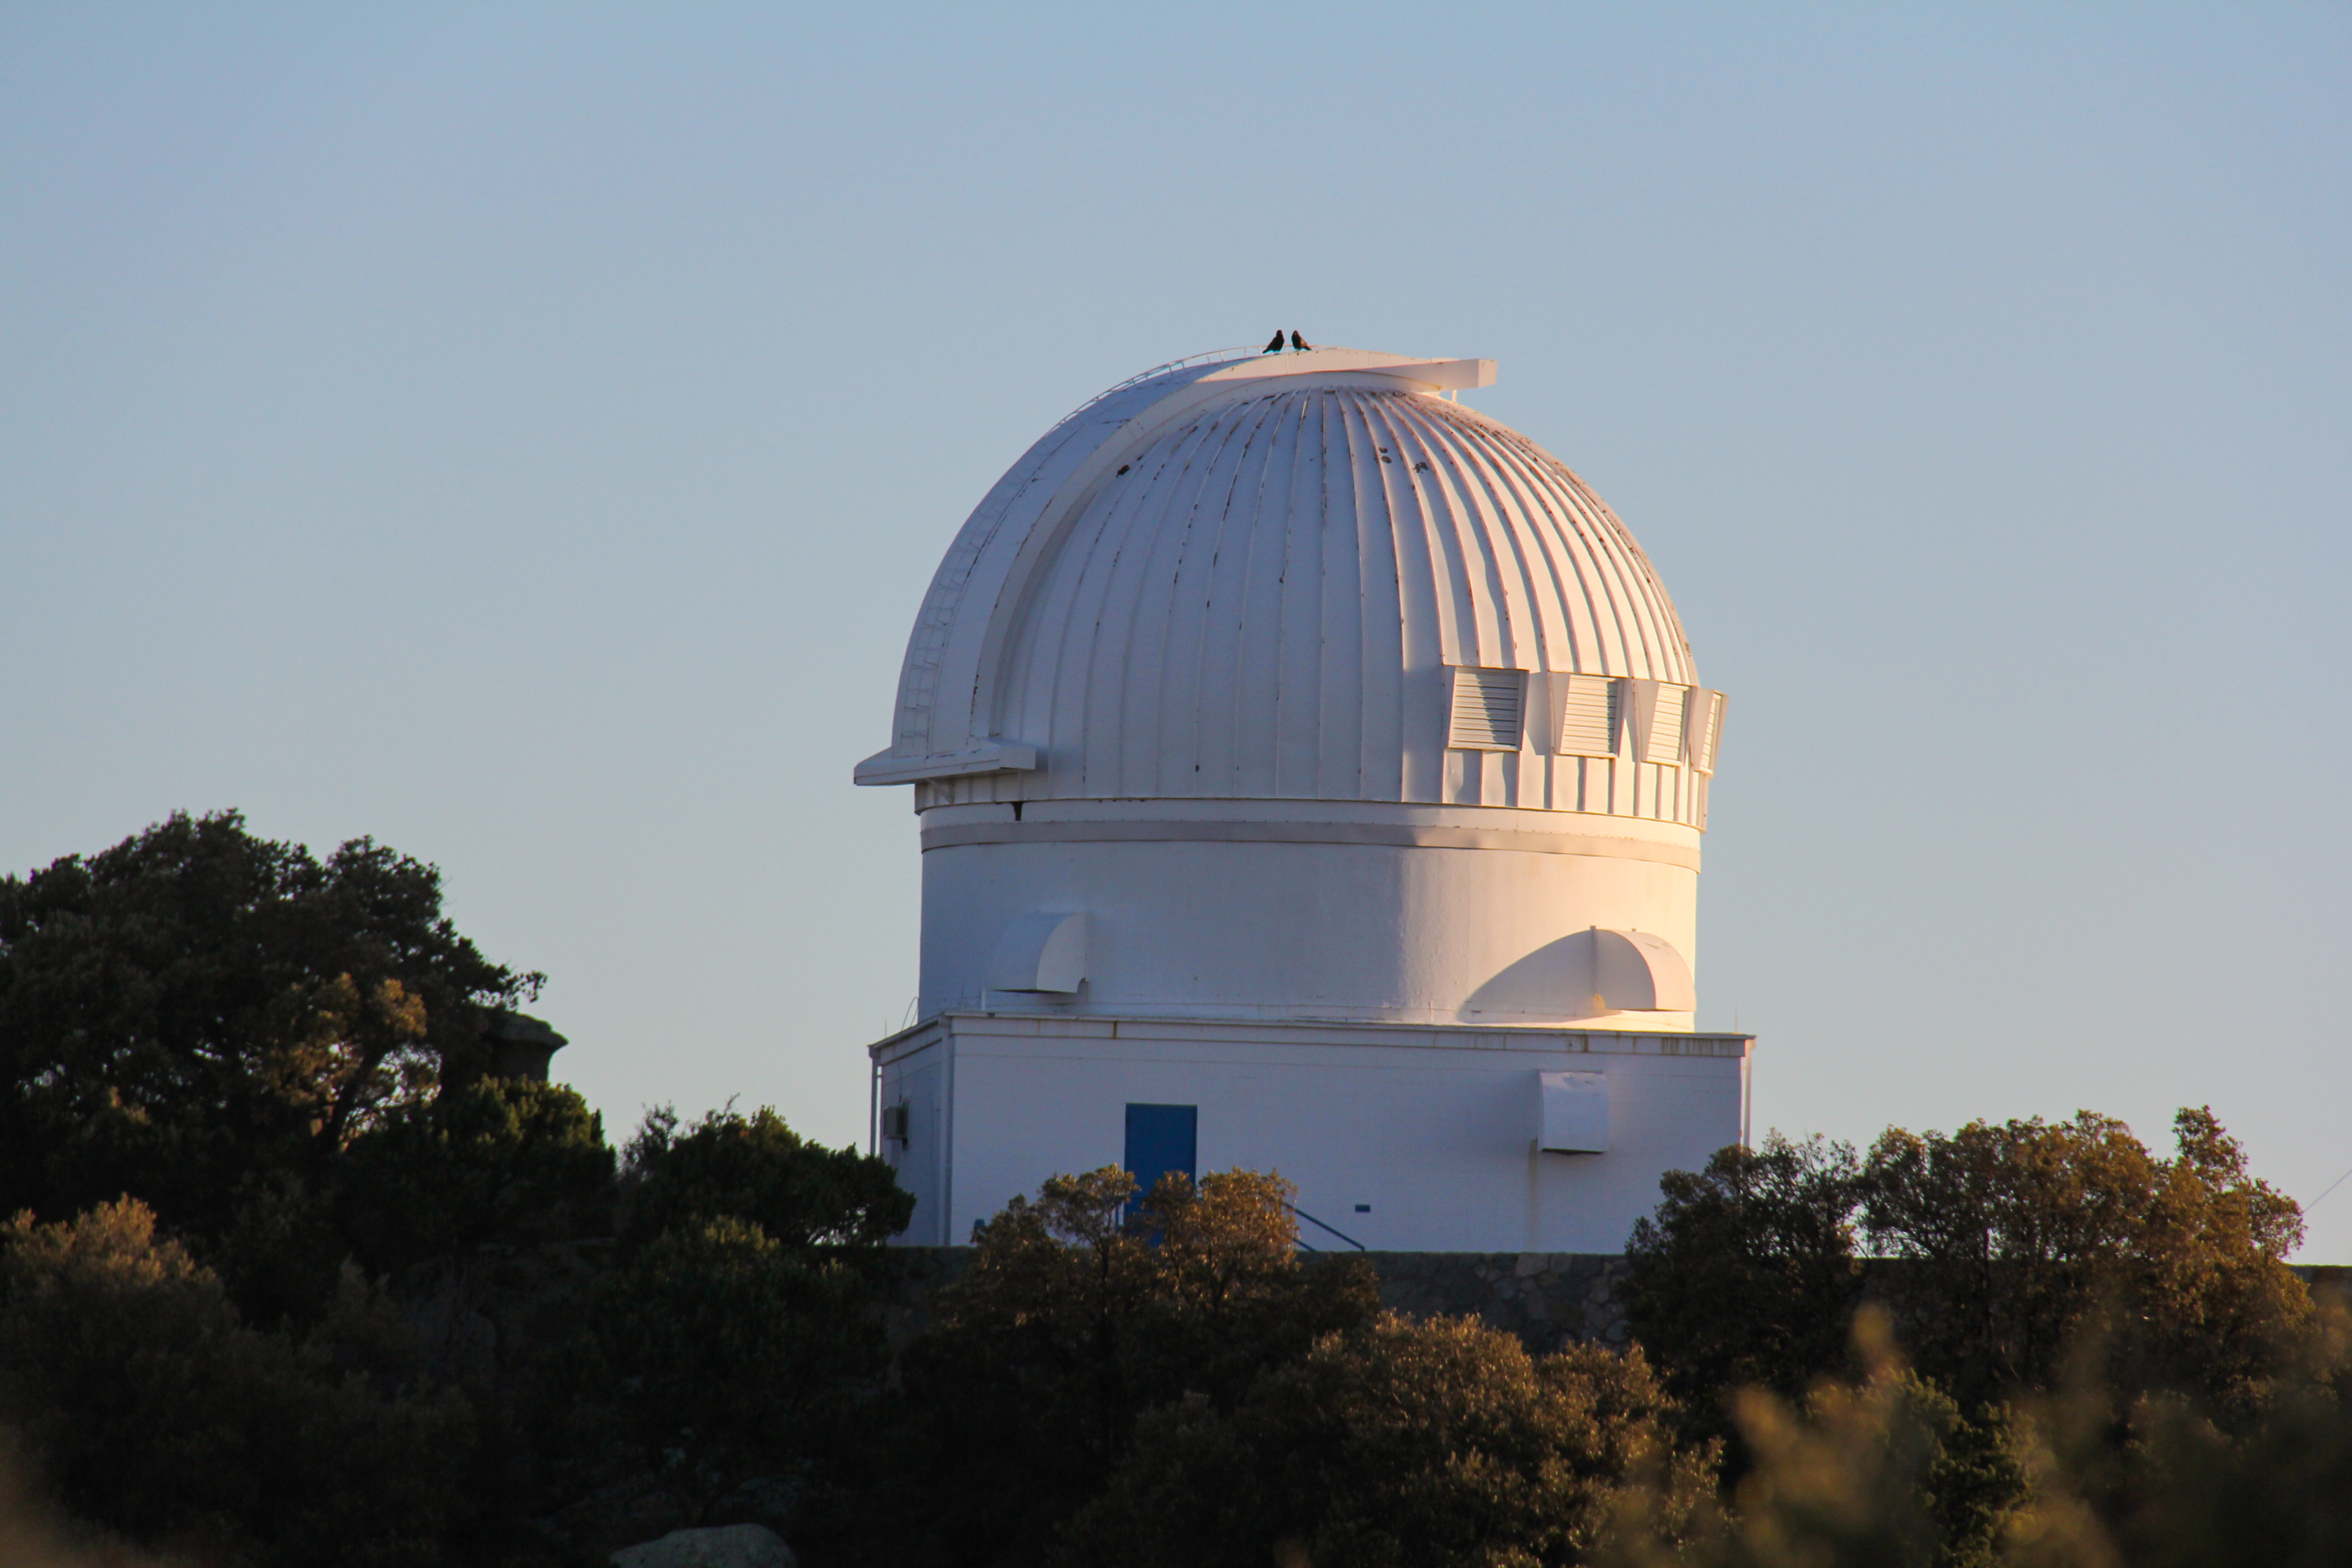

Birds sit atop the WIYN 0.9-meter Telescope on Kitt Peak National Observatory

Birds sit atop the WIYN 0.9-meter Telescope on Kitt Peak National Observatory in AZ.

Credit: KPNO/NOIRLab/NSF/AURA/P. Marenfeld